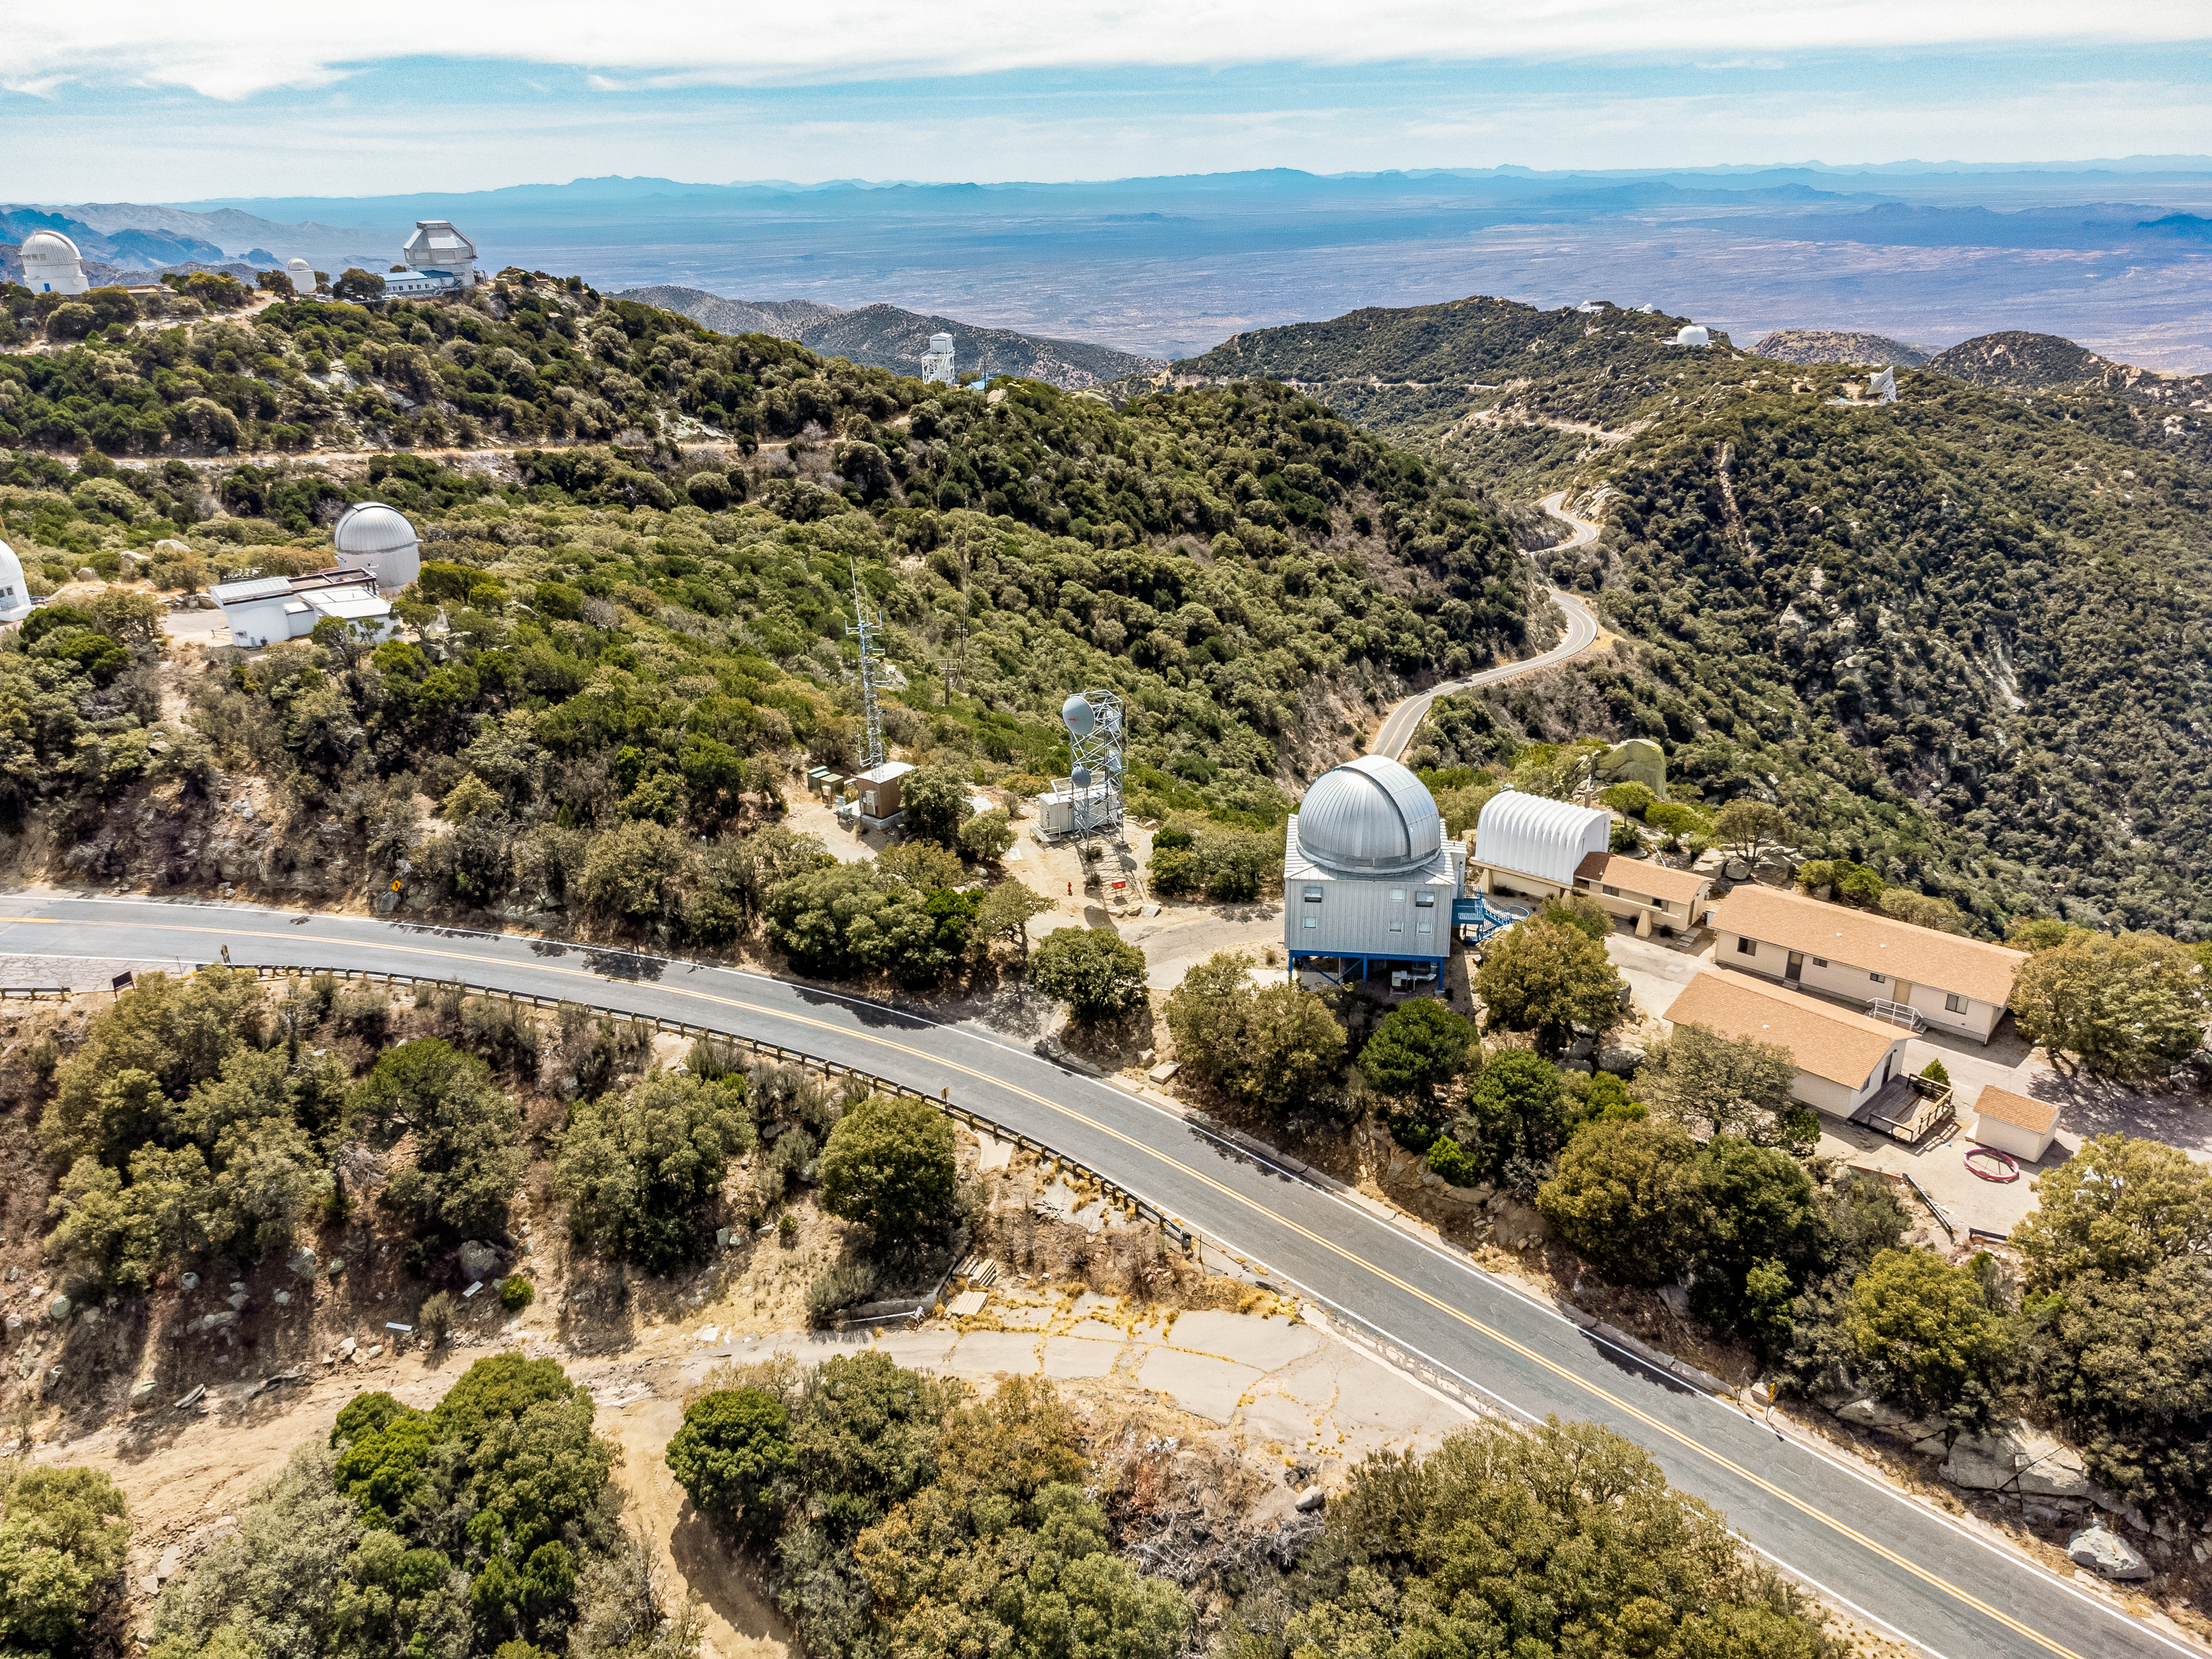

Kitt Peak National Observatory

Aerial view of Kitt Peak National Observatory, a Program of NSF NOIRLab, some of its tenant telescopes, and a portion of the network of roads that snakes around the complex.

Credit: KPNO/NOIRLab/NSF/AURA